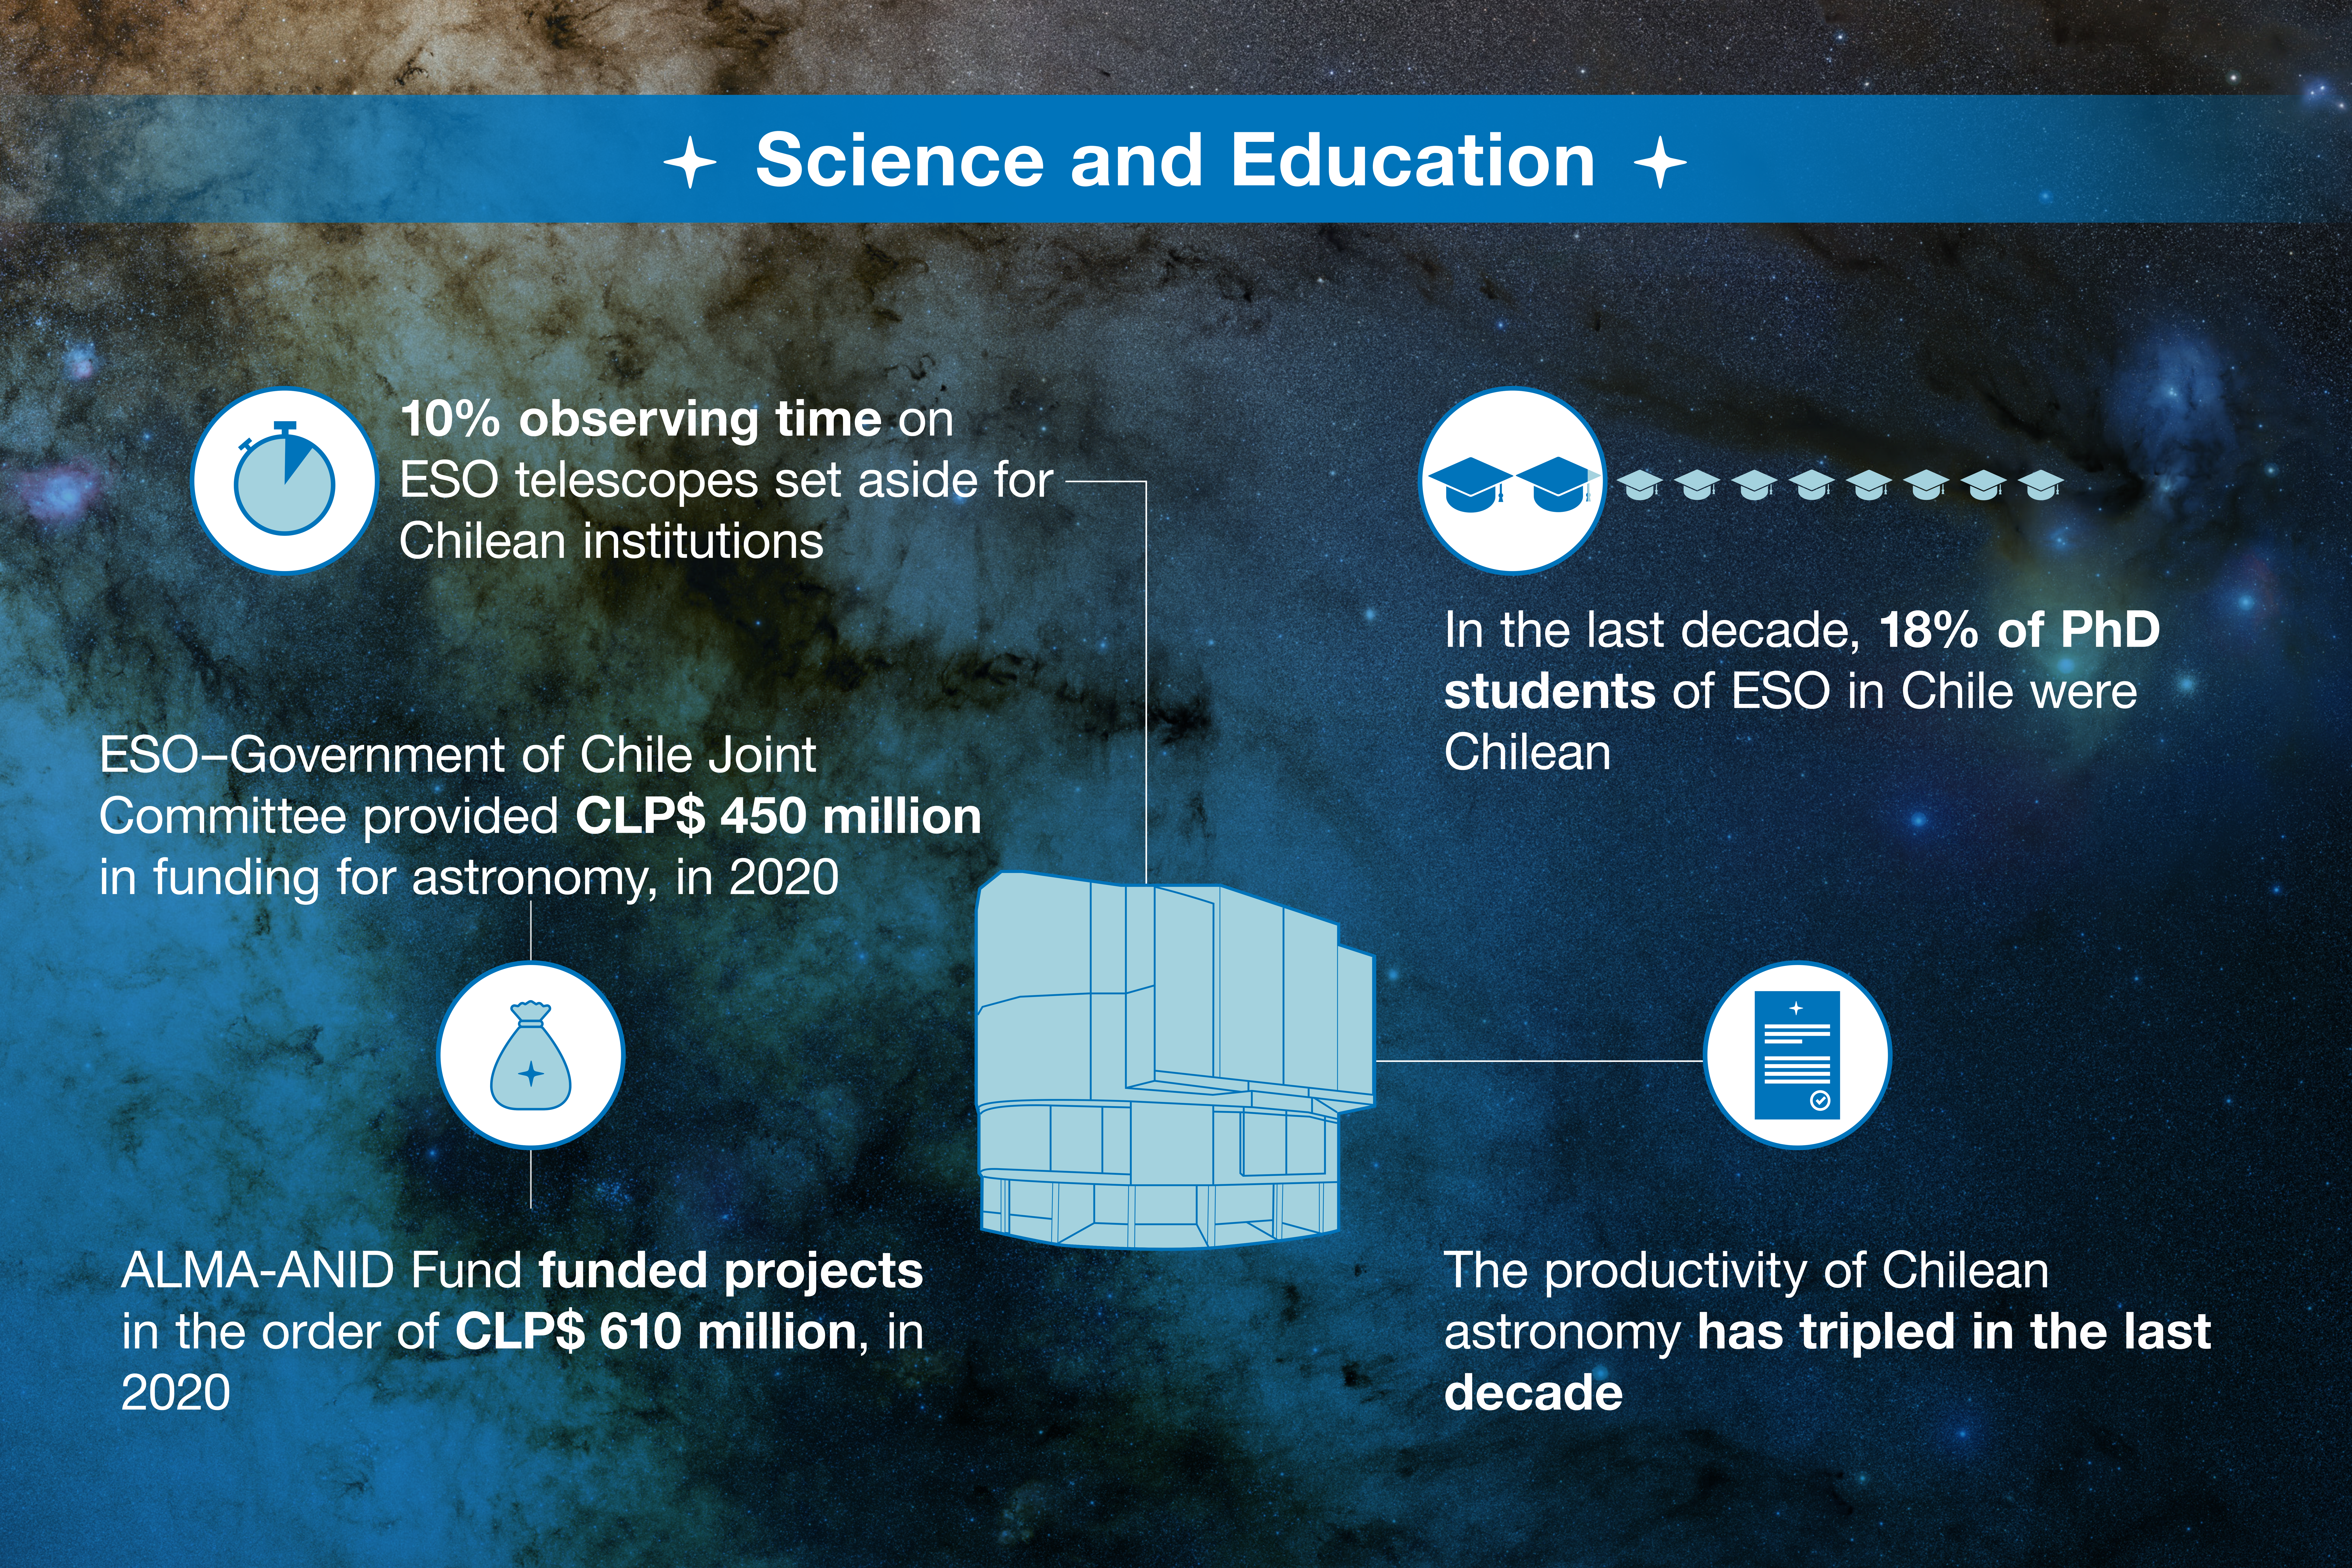

ESO-Chile infographic

Read more on https://www.eso.org/public/about-eso/eso-and-chile/

Credit: ESO